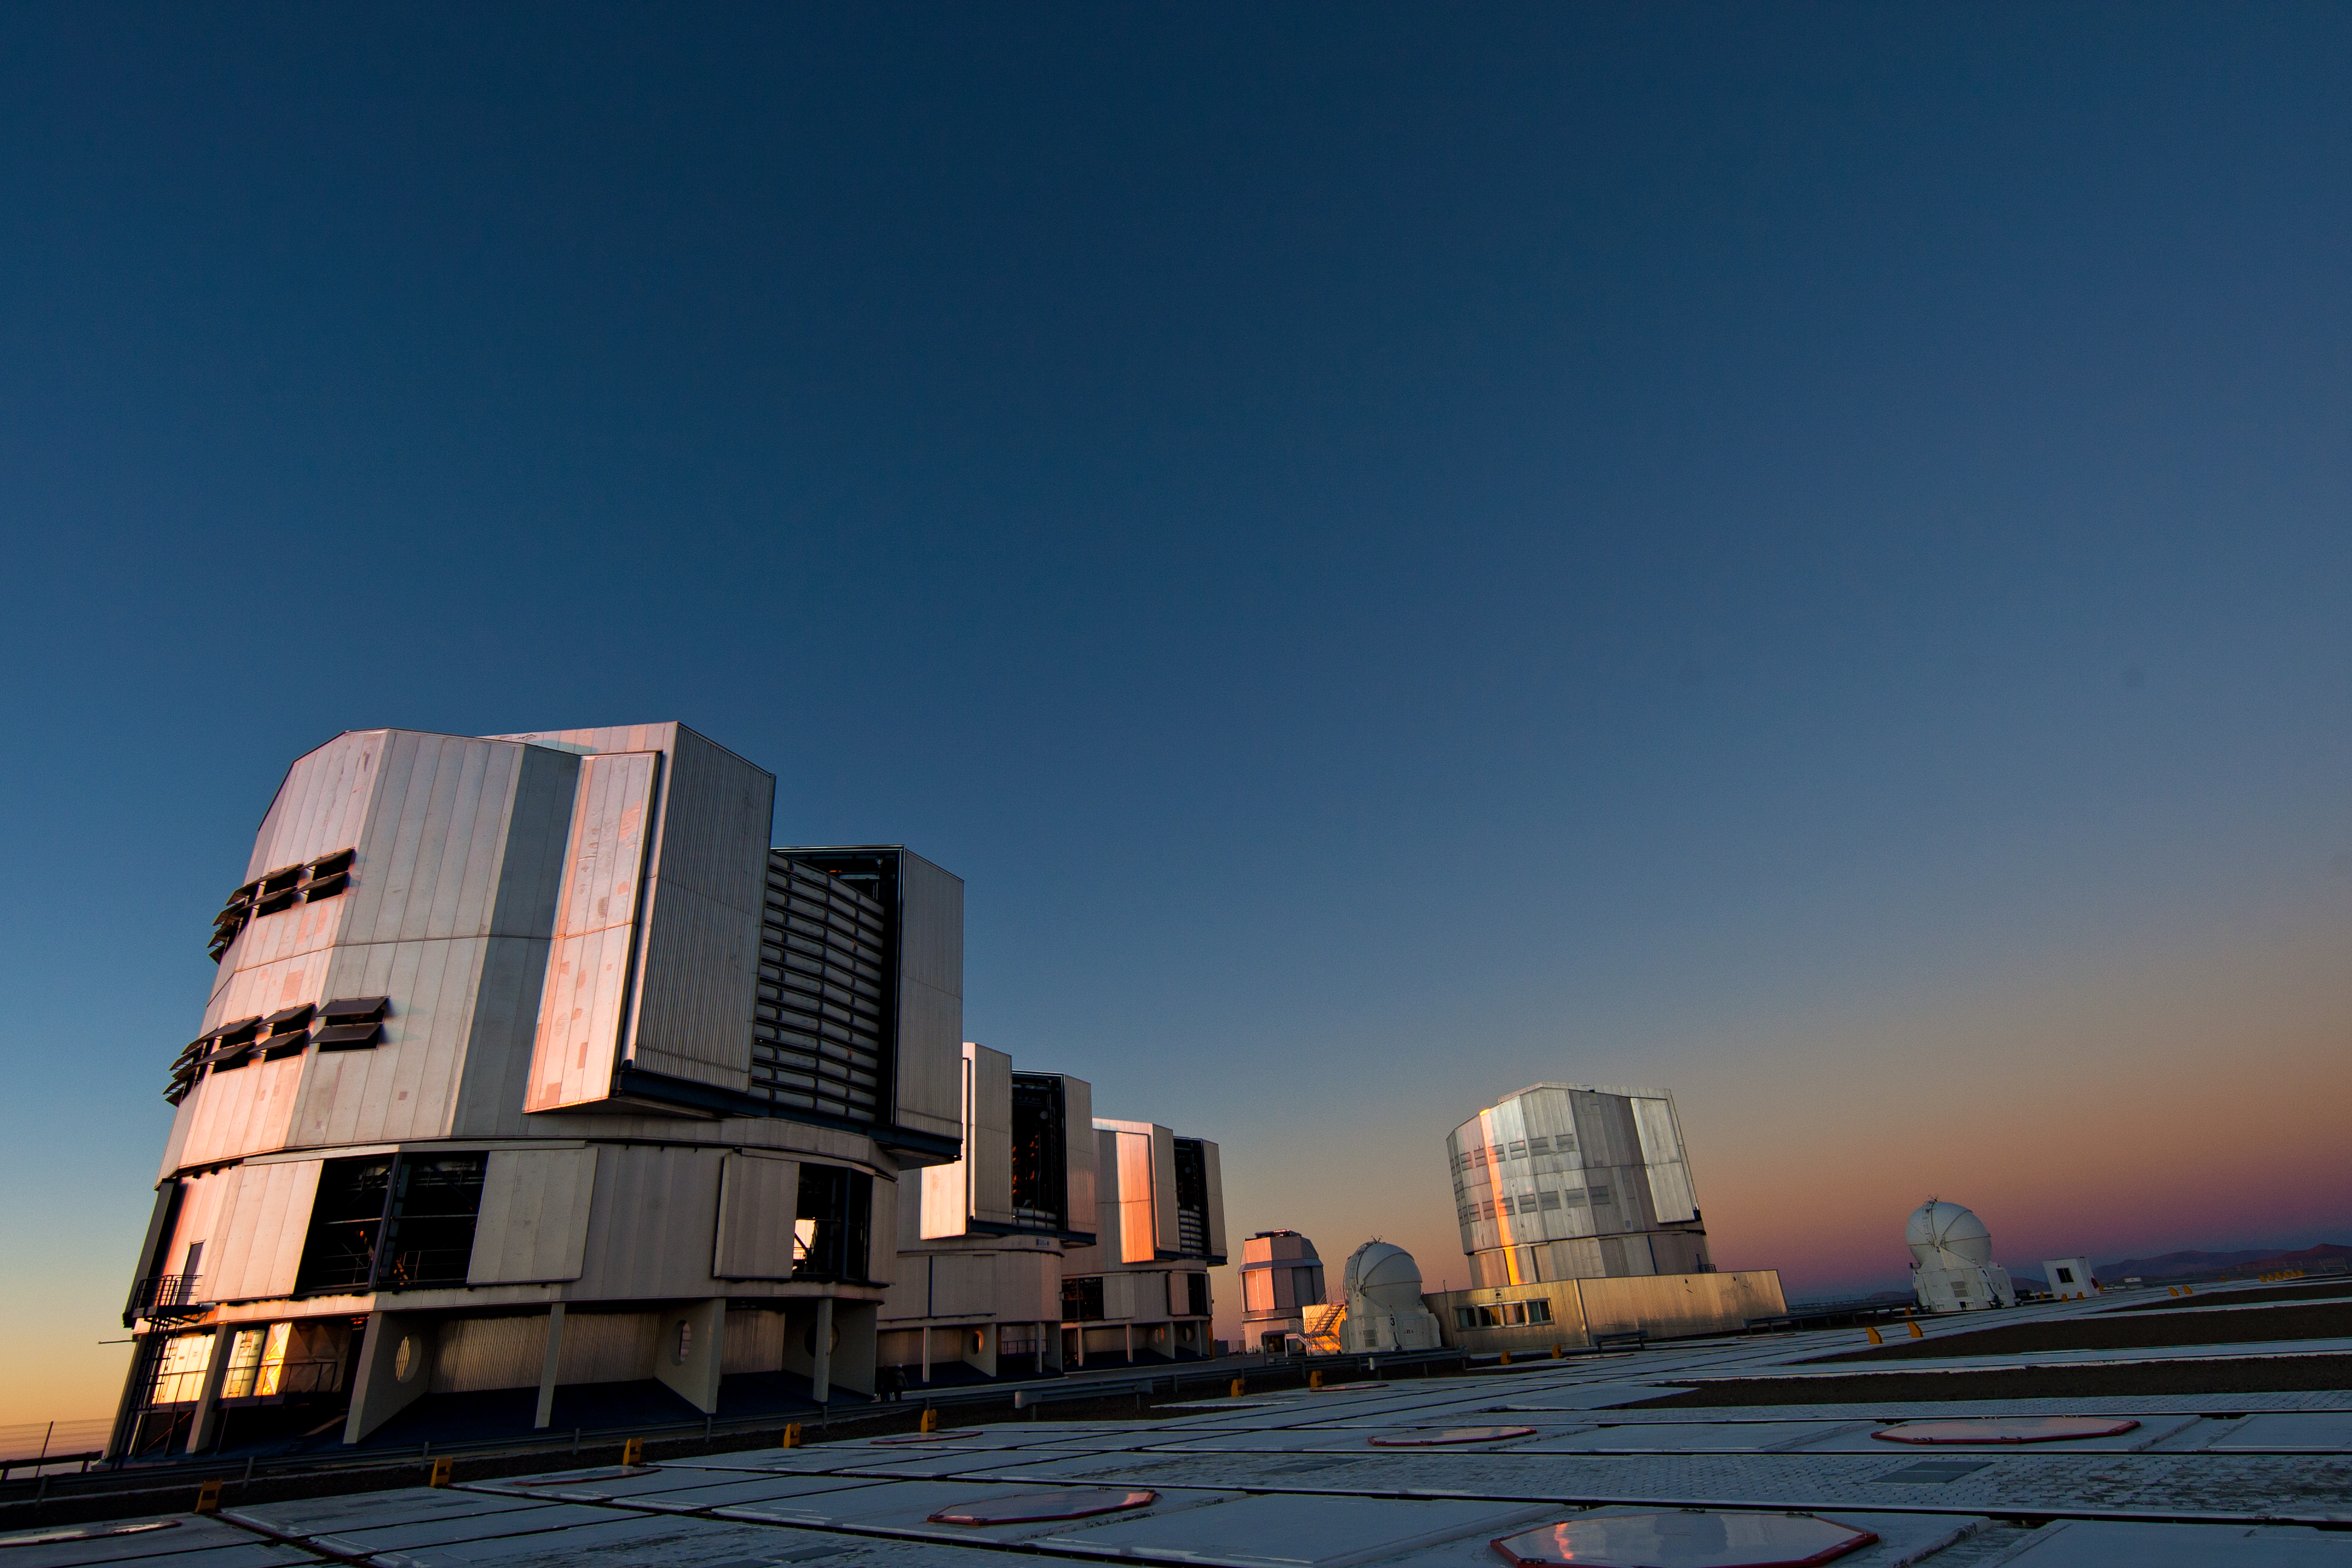

The Very Large Telescope

Low angle view of the Very Large Telescope platform.

Credit: ESO